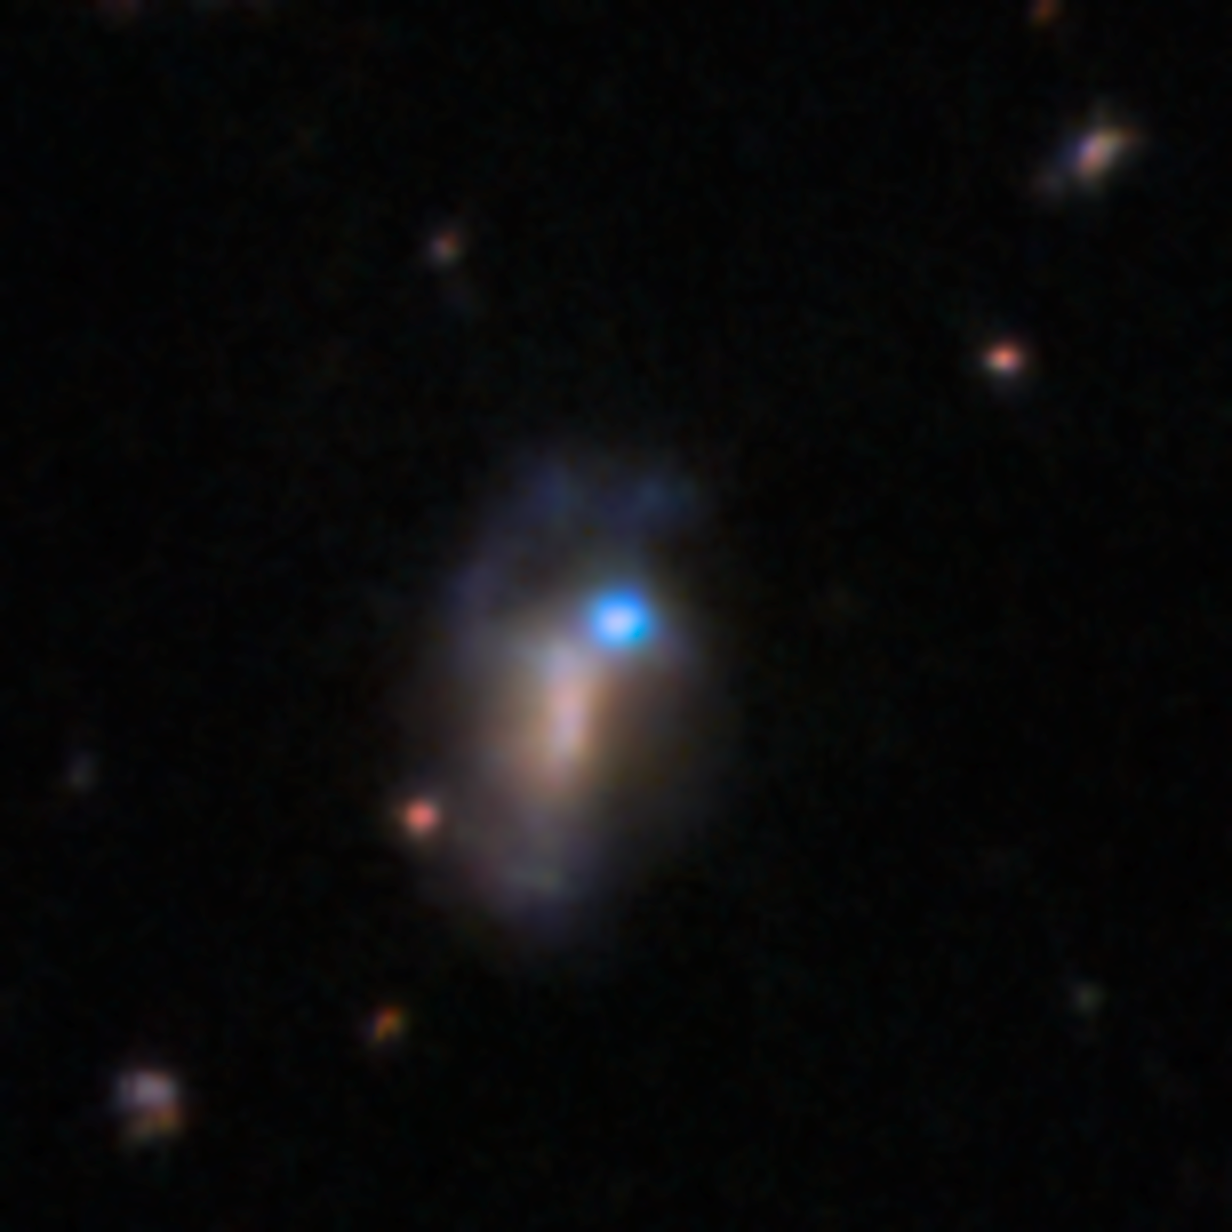

DECam image of supernova SN 2026gzf host galaxy pre-explosion (9 March 2016)

This image shows the host galaxy of the recently detected supernova SN 2026gzf. This supernova was first detected by the Einstein Probe on 21 March 2026. This archival image of the host galaxy from 9 March 2016 reveals a bright blue source at the location of the supernova. Scientists say this blue source likely represents pre-explosion activity of the progenitor star before its death.

This image was captured with the 570-megapixel DOE-fabricated Dark Energy Camera (DECam), mounted on the NSF Víctor M. Blanco 4-meter Telescope at Cerro Tololo Inter-American Observatory (CTIO) in Chile, a Program of NSF NOIRLab.

View a series of close-up images that show the evolving supernova here.

Credit: CTIO/NOIRLab/DOE/NSF/AURA Image Processing: D. de Martin & M. Zamani (NSF NOIRLab)